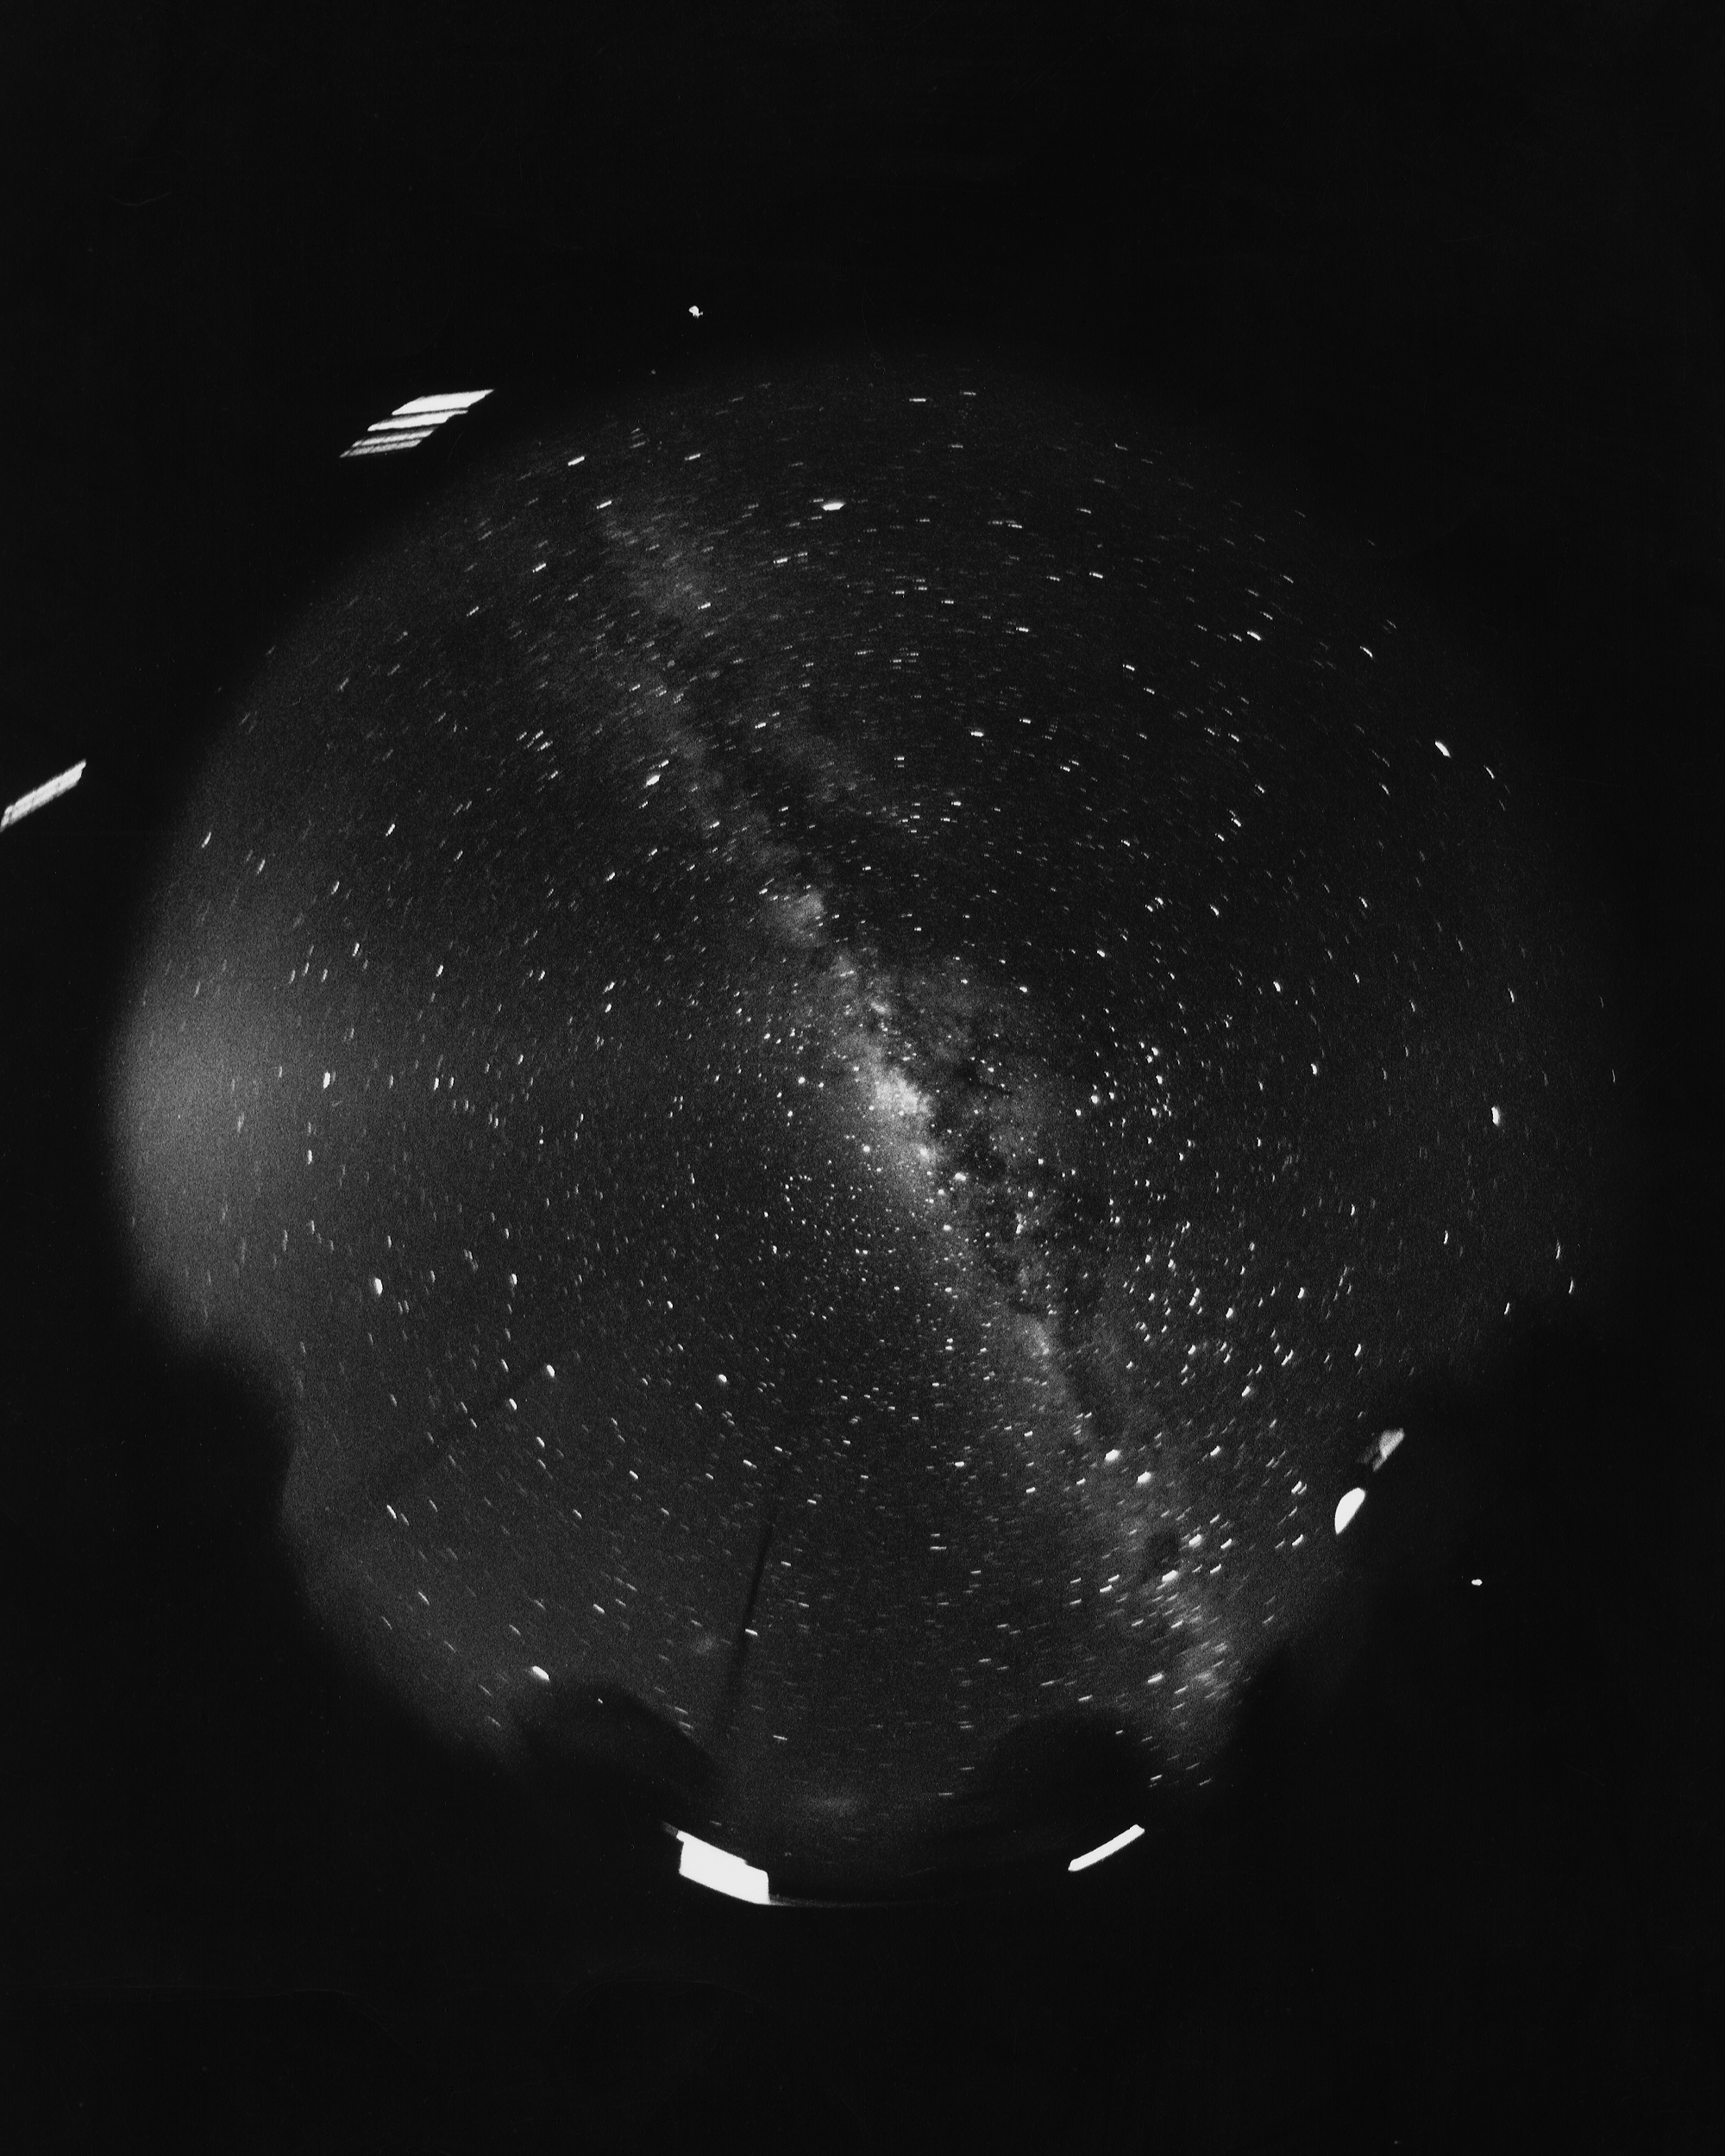

The night sky from CTIO

The night sky from the Cerro Tololo Inter-American Observatory, taken using a fish-eye lens by Dr Art Hoag in the 1970s (we think).

Credit: A.Hoag/NOIRLab/NSF/AURA/